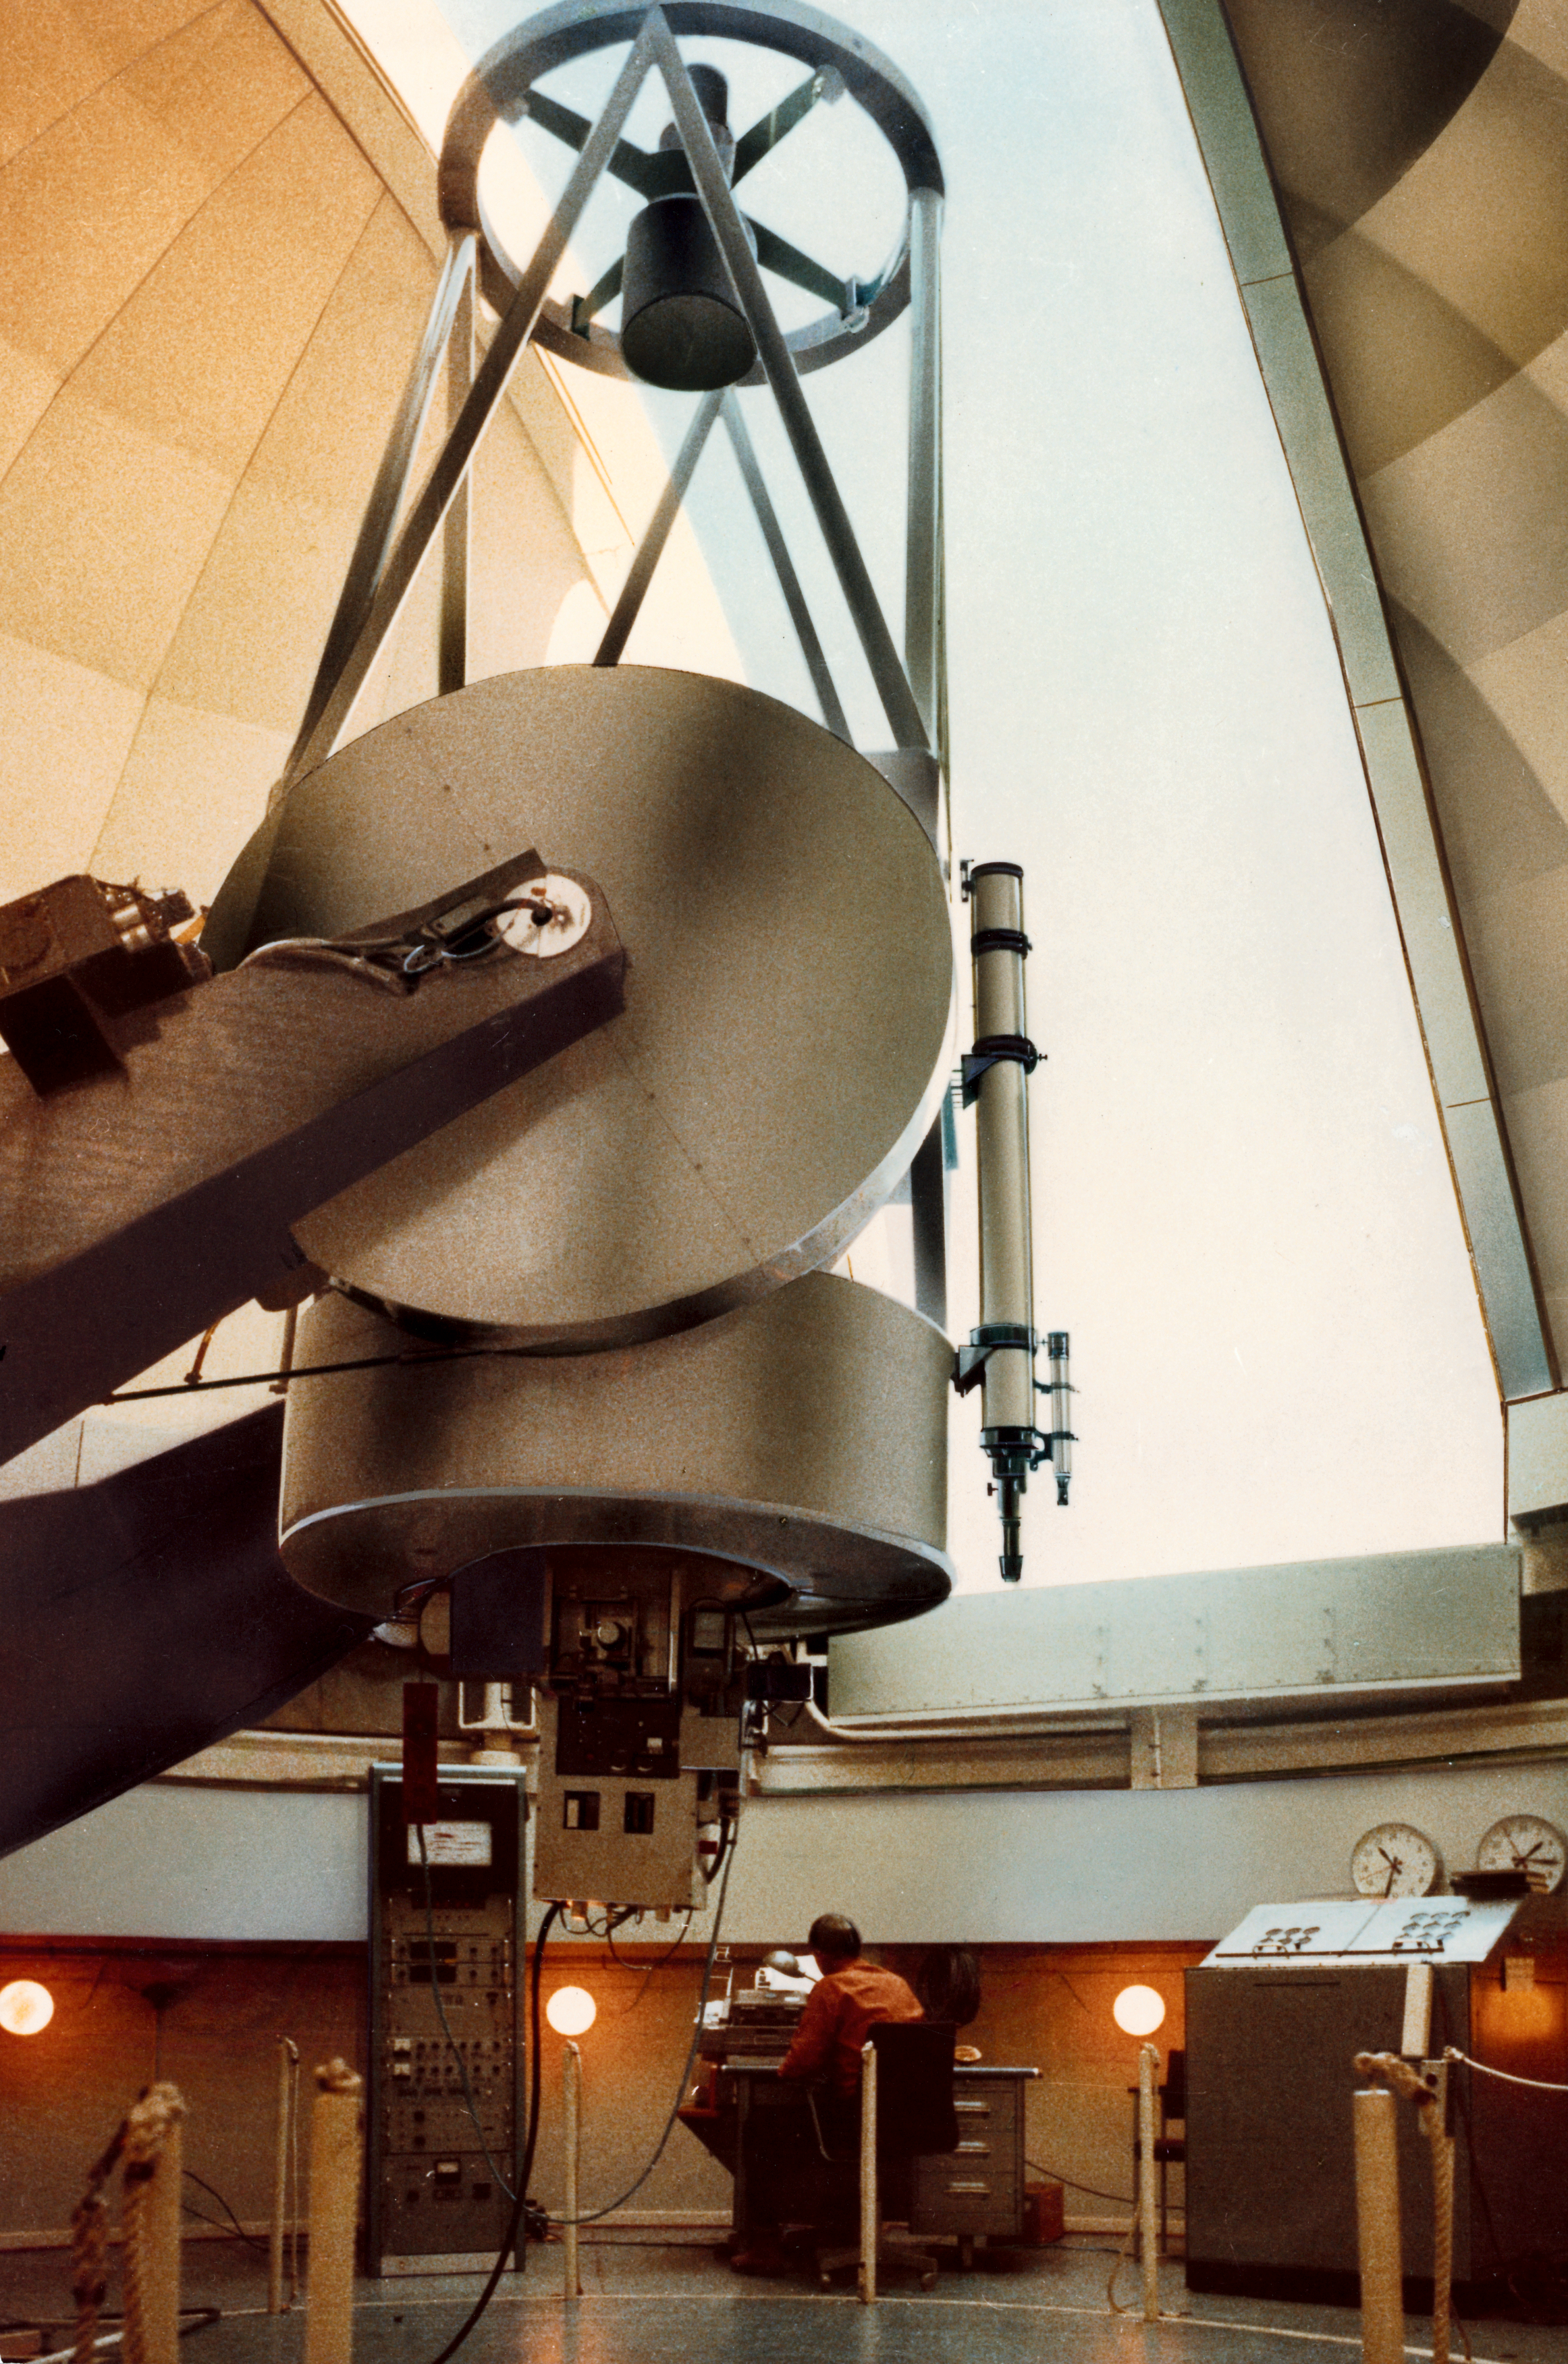

ESO 1-metre telescope

Arter having been housed in a provisional dome on La Silla since the end of 1966, the telescope resumed its work in the permanent dome in the fall of 1968. It is shown here equipped with the ESO Photometer and with Jan Doornenbal, ESO''s chief mechanic in the background.

Credit: ESO